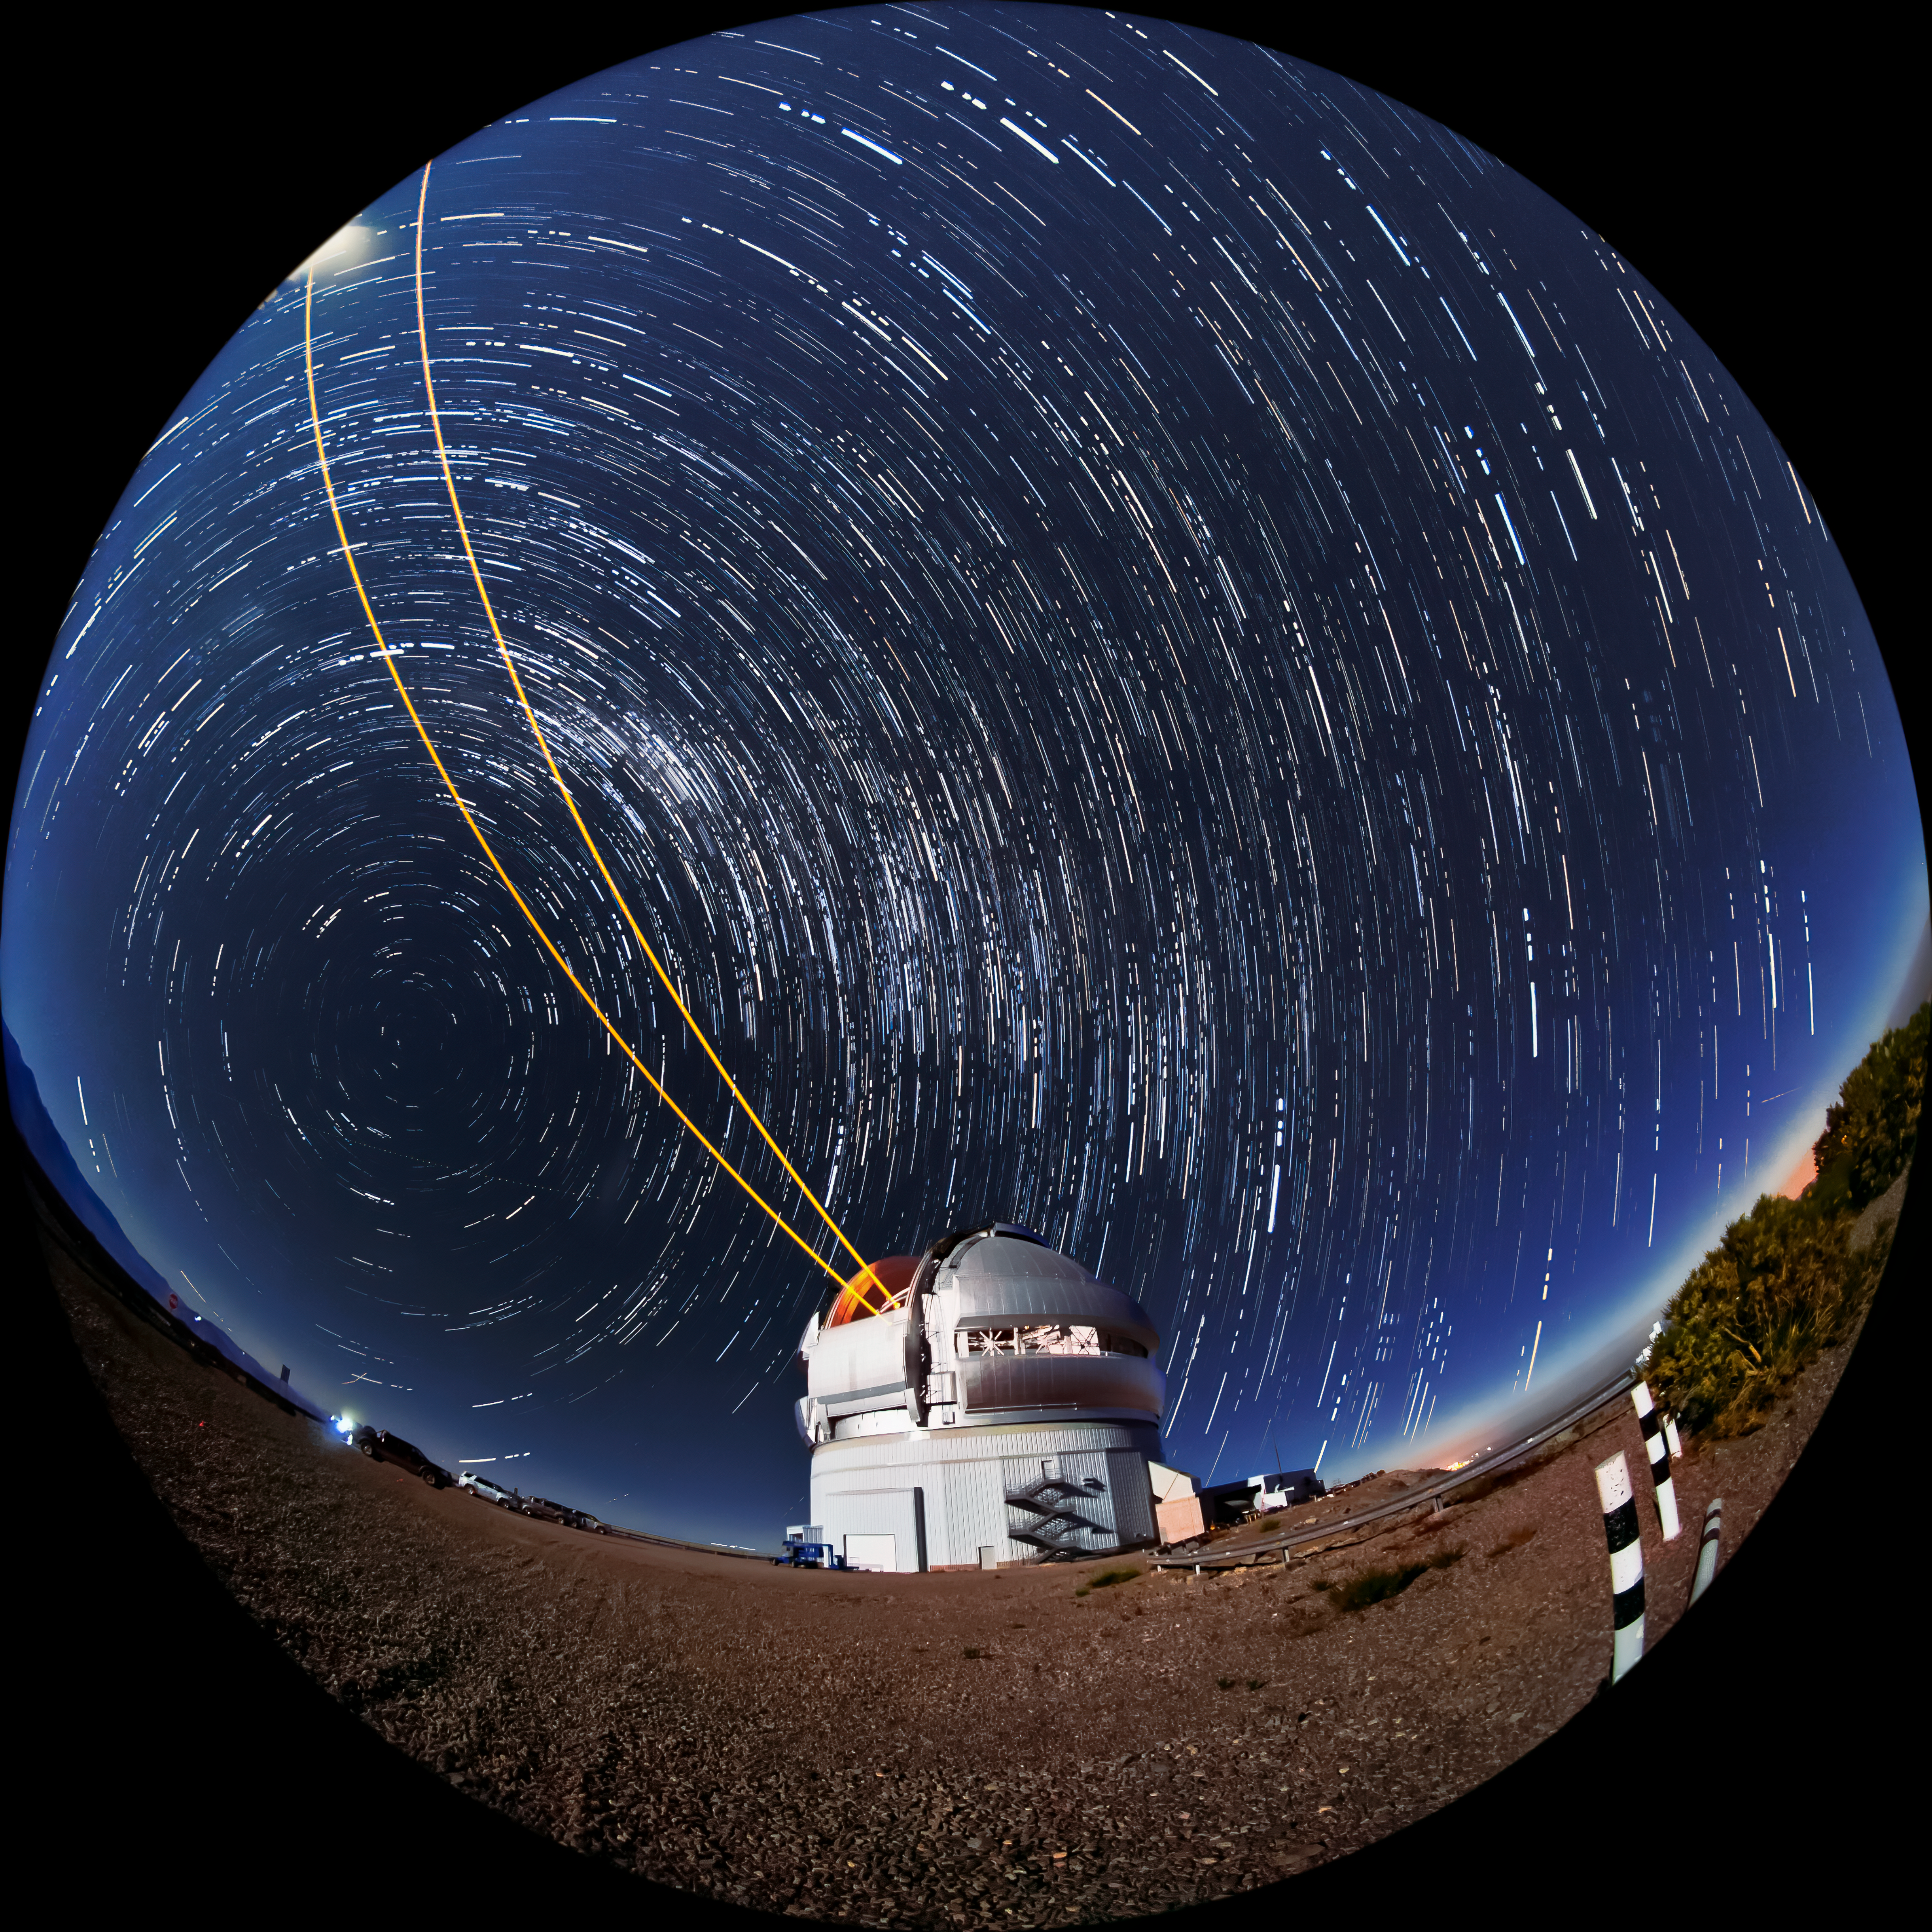

Gemini South's Laser Guide System

This photo shows Gemini South's laser guide star system in action. The laser interacts with particles in the Earth's upper atmosphere and allow for real-time corrections of the telescope's optics to compensate for atmospheric turbulence. The stars appear to blur into trails over the course of the long photographic exposure timne. Gemini South is a part of the International Gemini Observatory, a program of NSF NOIRLab.

Credit: International Gemini Observatory/NOIRLab/AURA/NSF